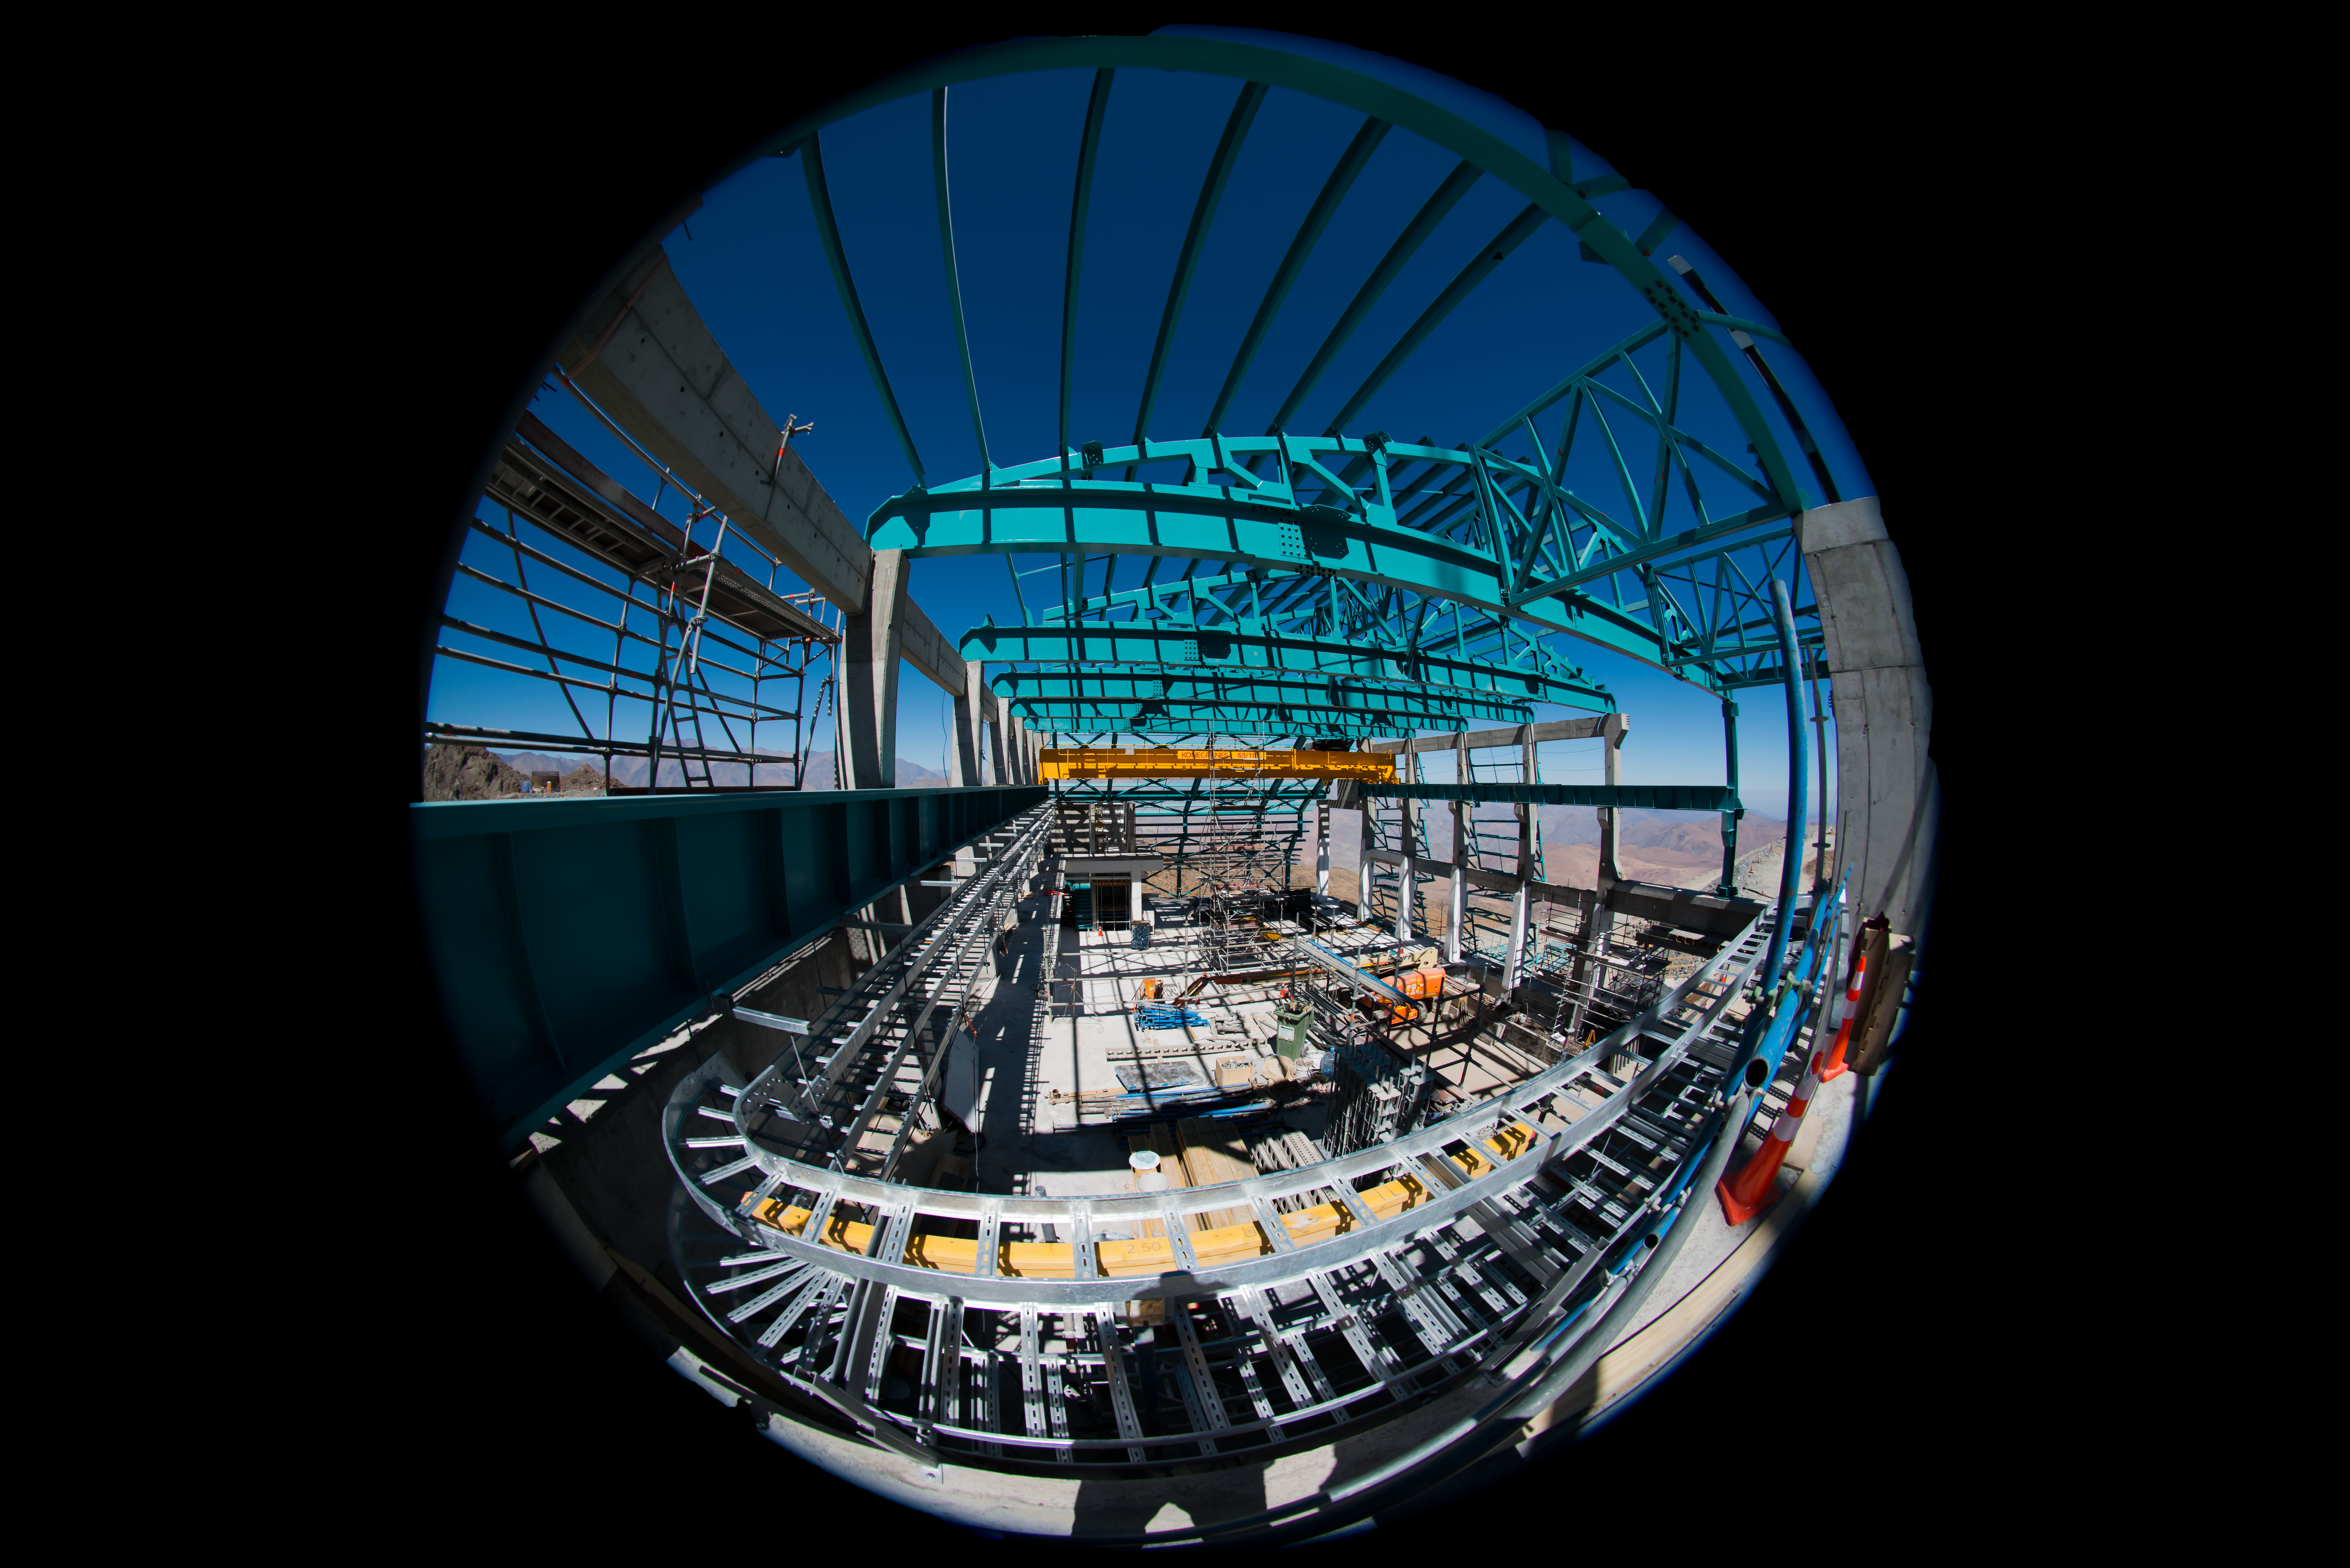

Summit Multimedia Visit 2017

In March 2017 a multimedia team visited Cerro Pachón to document LSST Facility construction. More details are at https://www.lsst.org/news/cerro-pach%C3%B3n-goes-hollywood.

Credit: M. Park/Inigo Films/Rubin Observatory/ NSF/ AURA